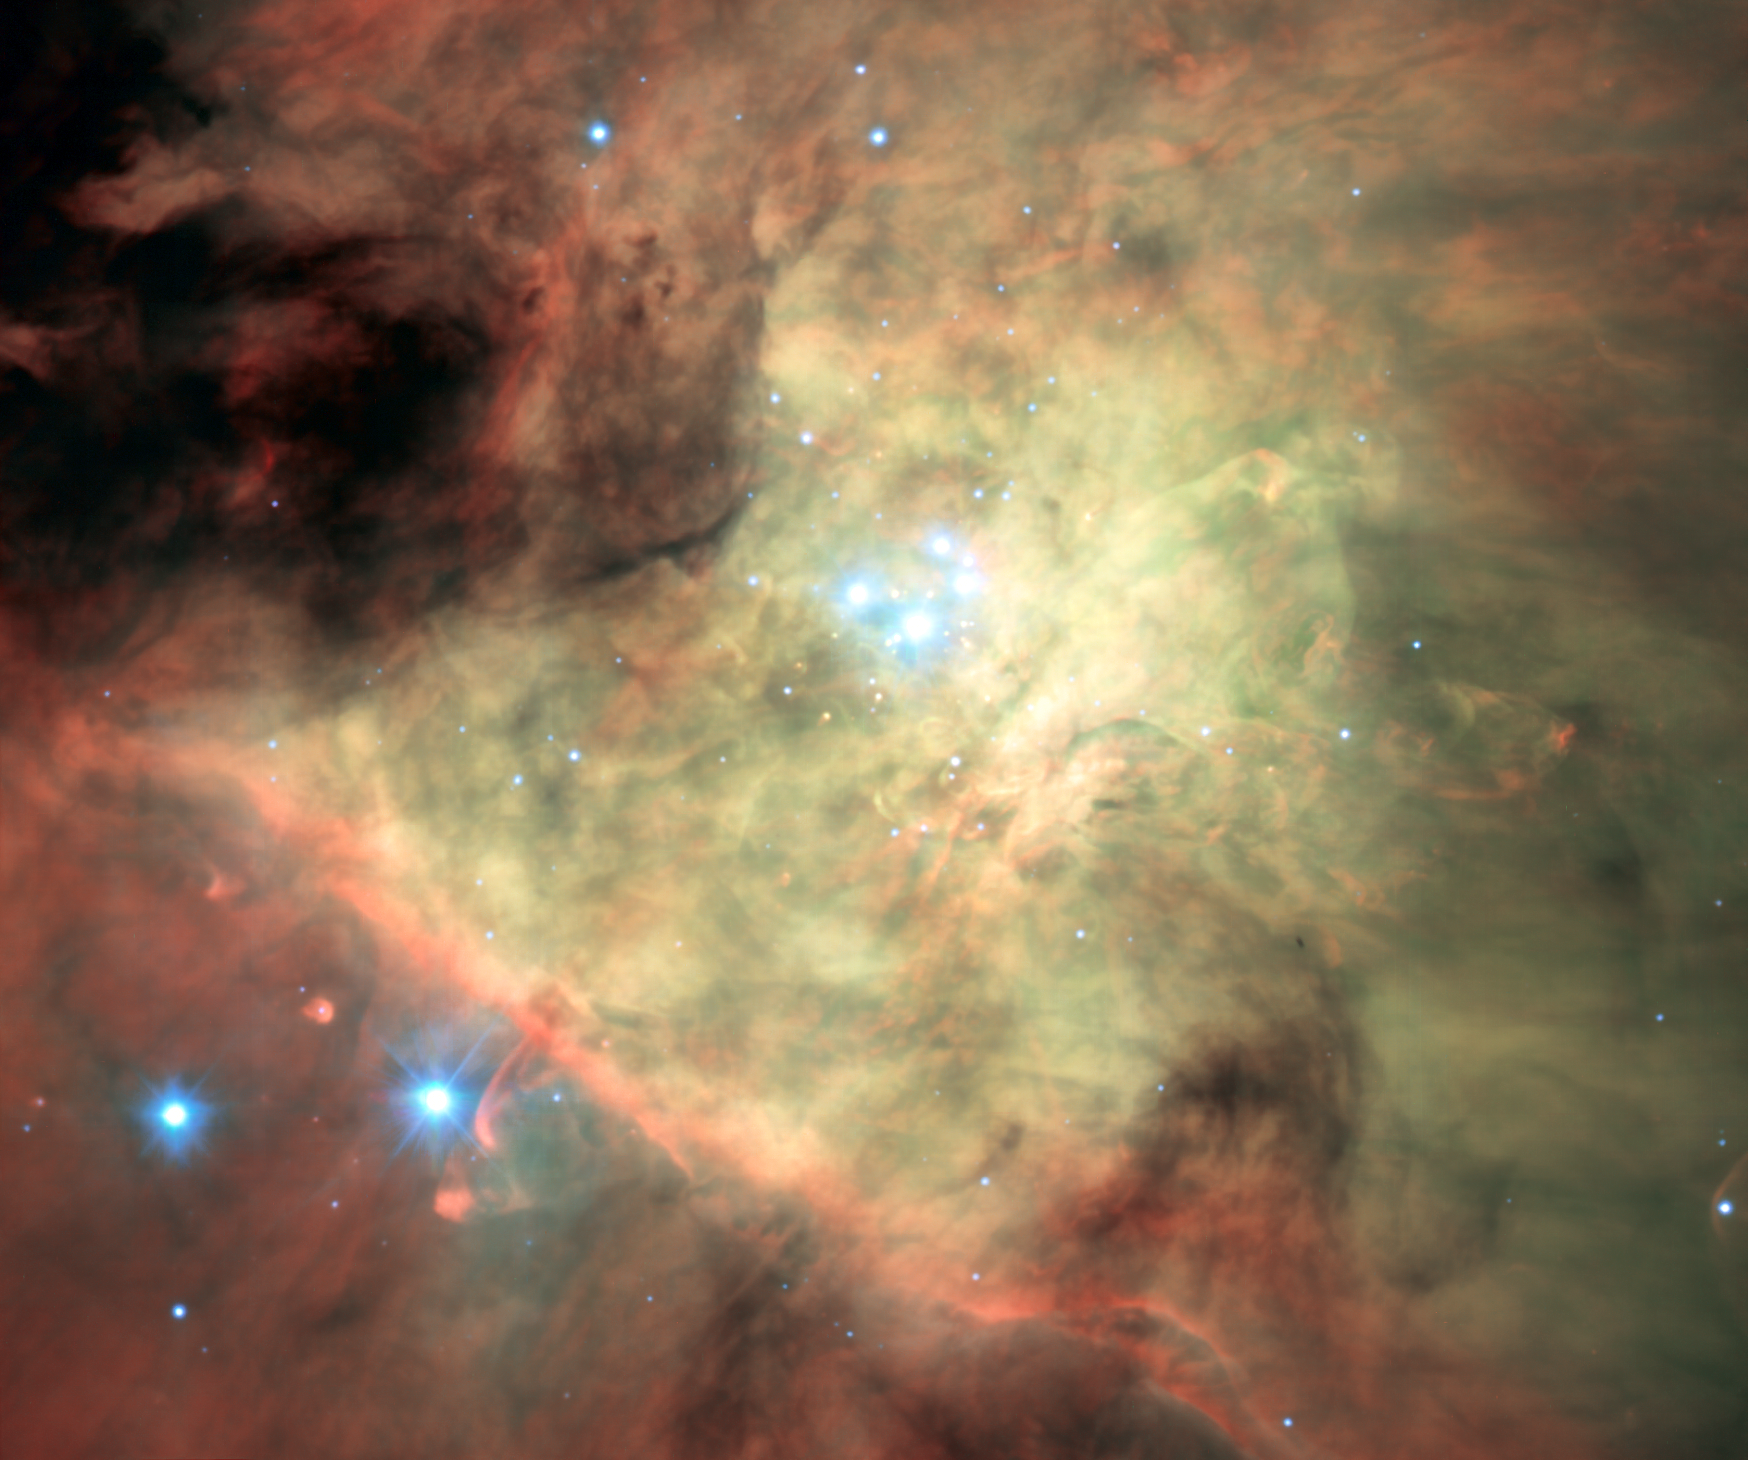

MUSE image of the Orion Nebula

This colour composite of the Orion Nebula was created from data from the new MUSE instrument on ESO’s Very Large Telescope. For each part of this spectacular star formation region this new instrument splits the light up into its component colours — revealing in detail the chemical and physical properties of each point. This picture is based on a mosaic of many MUSE datasets that were obtained soon after the instrument achieved first light in early 2014.

To make this picture selected regions of the spectrum were extracted to form a single colour image. Although this is impressive it is only a tiny fraction of the information in the full MUSE three-dimensional dataset.

Credit: ESO/MUSE consortium/R. Bacon